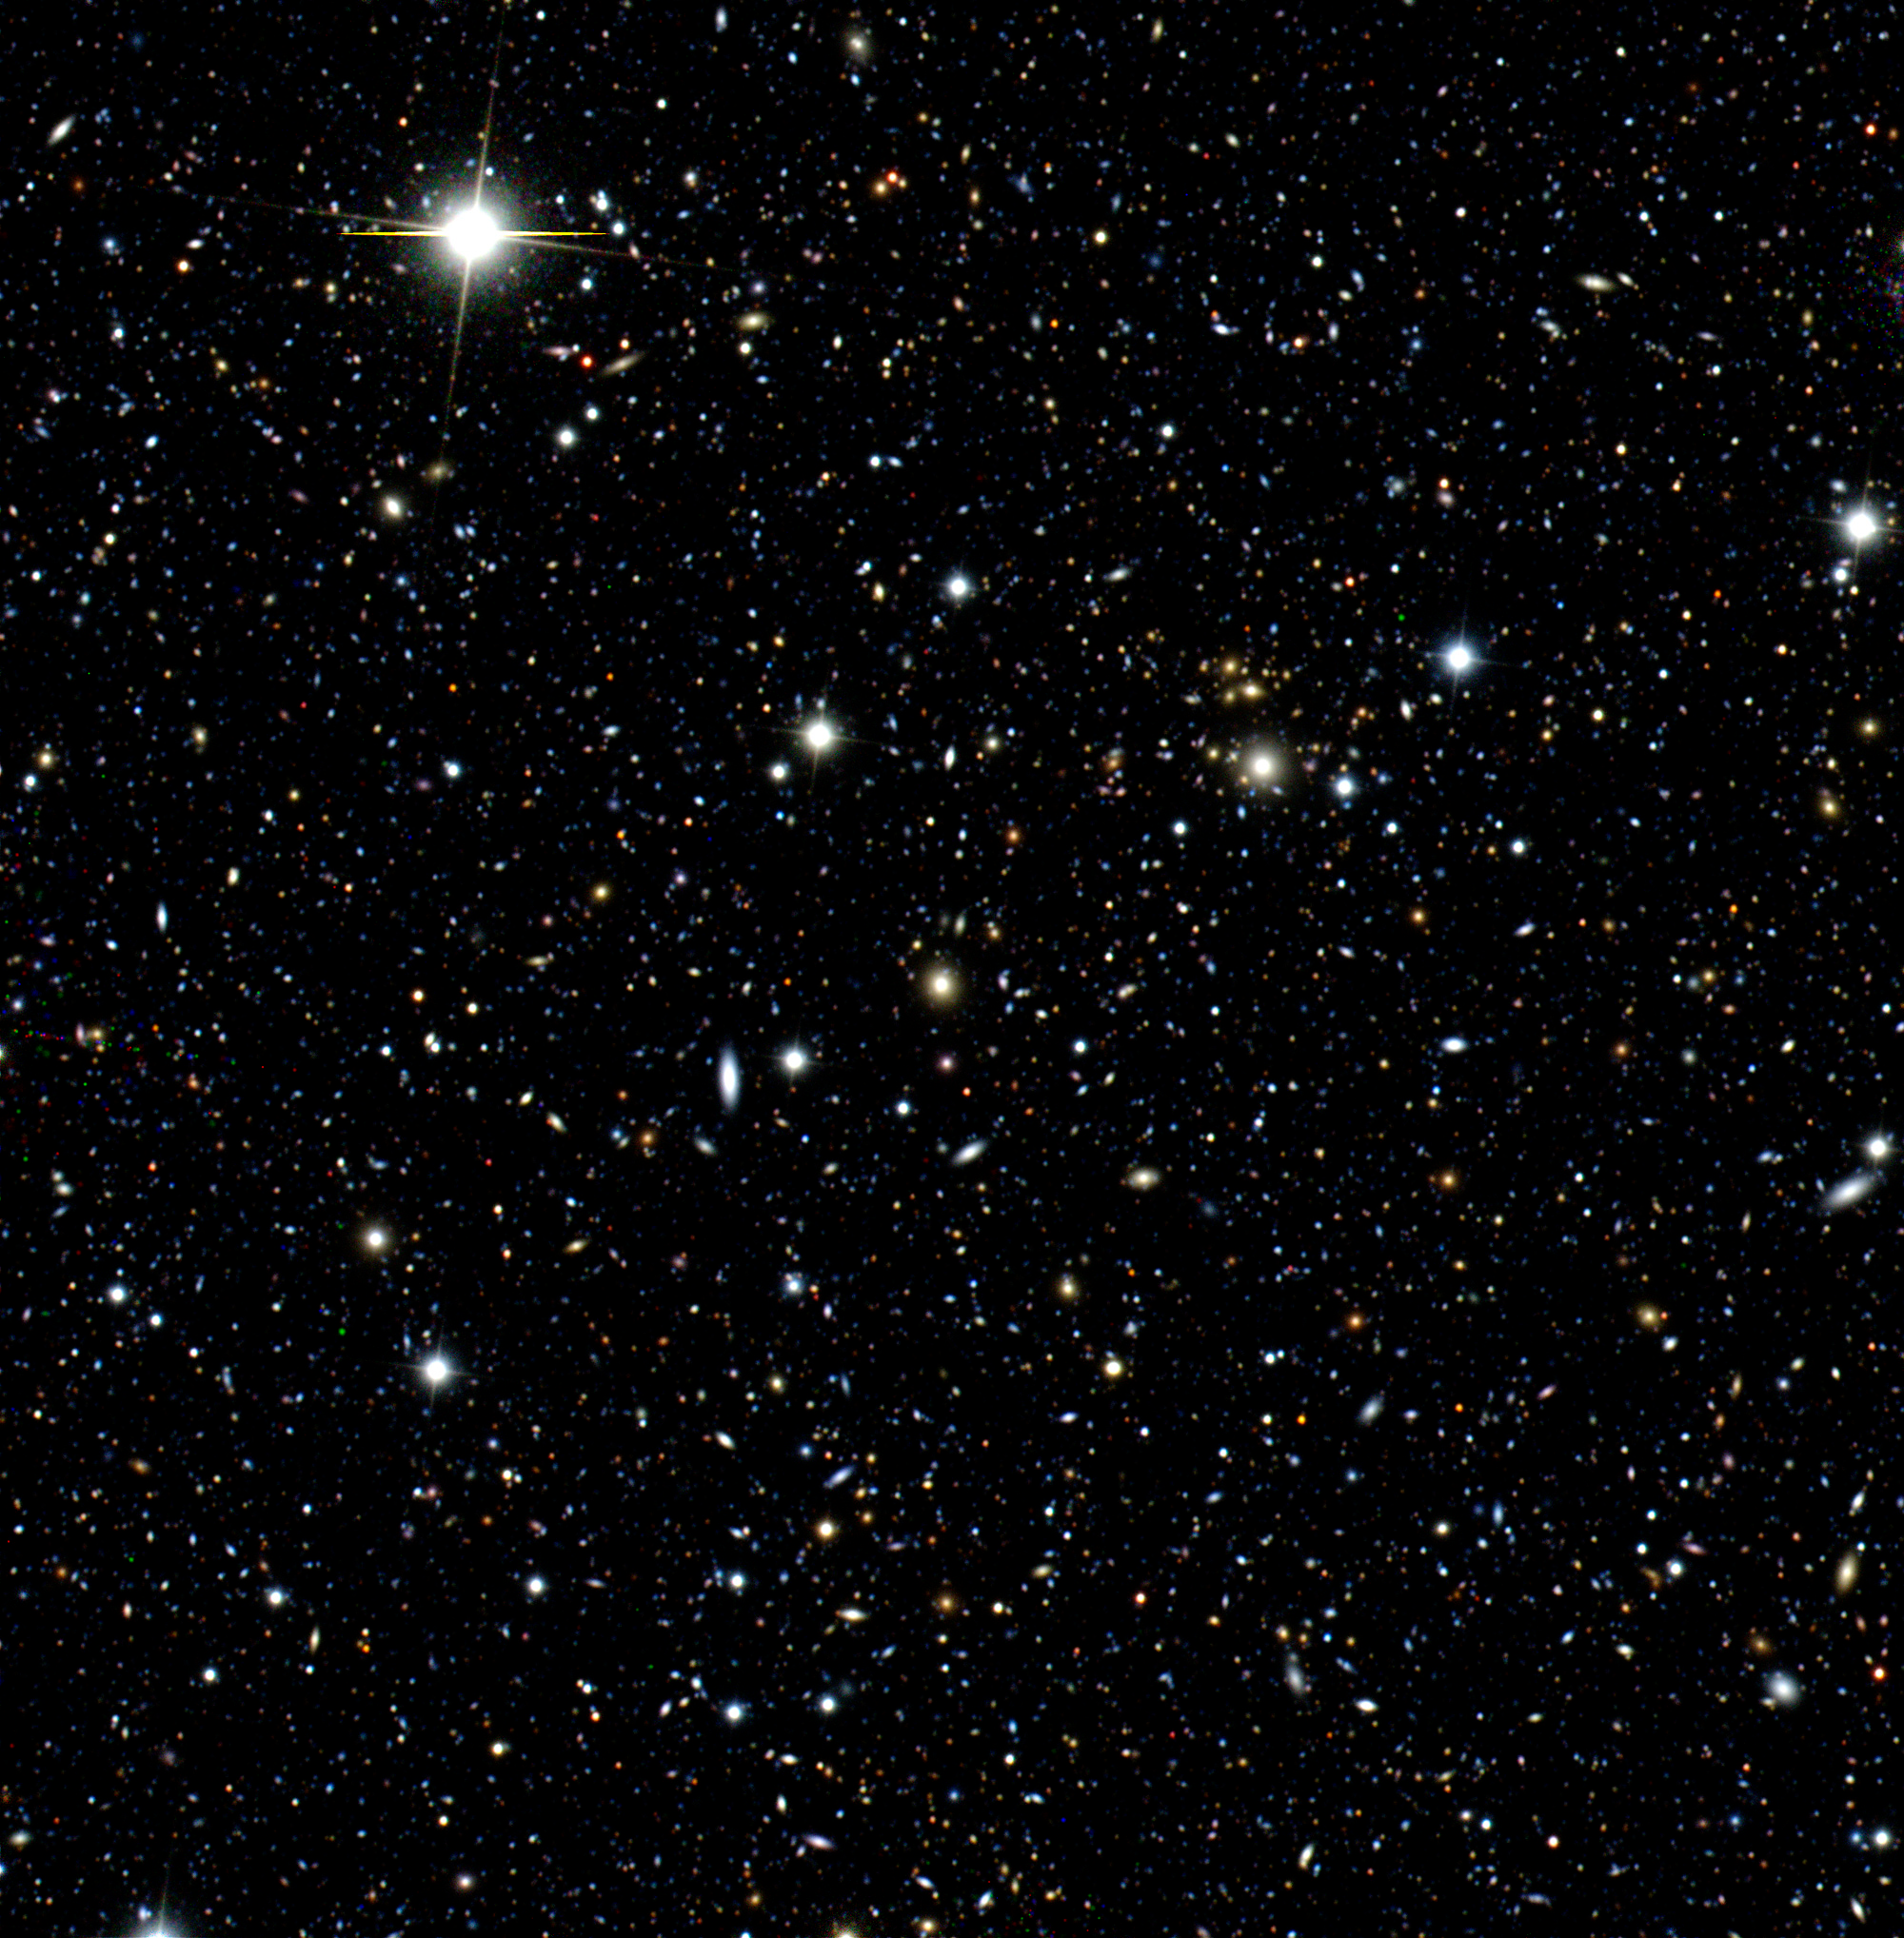

Image Simulation

The LSST image simulator produces 'end-to-end' image simulations to verify the scientific performance of the complete LSST system design. This color image, a composite of three individual frames with different filters, shows one 4Kx4K CCD (13x13 arcminutes of sky) out of 189 CCDs in the LSST focal plane. It corresponds to only 2.6 parts per million of LSST's ultimate sky coverage of 20, 000 square degrees.

Credit: Rubin Observatory/NSF/AURA